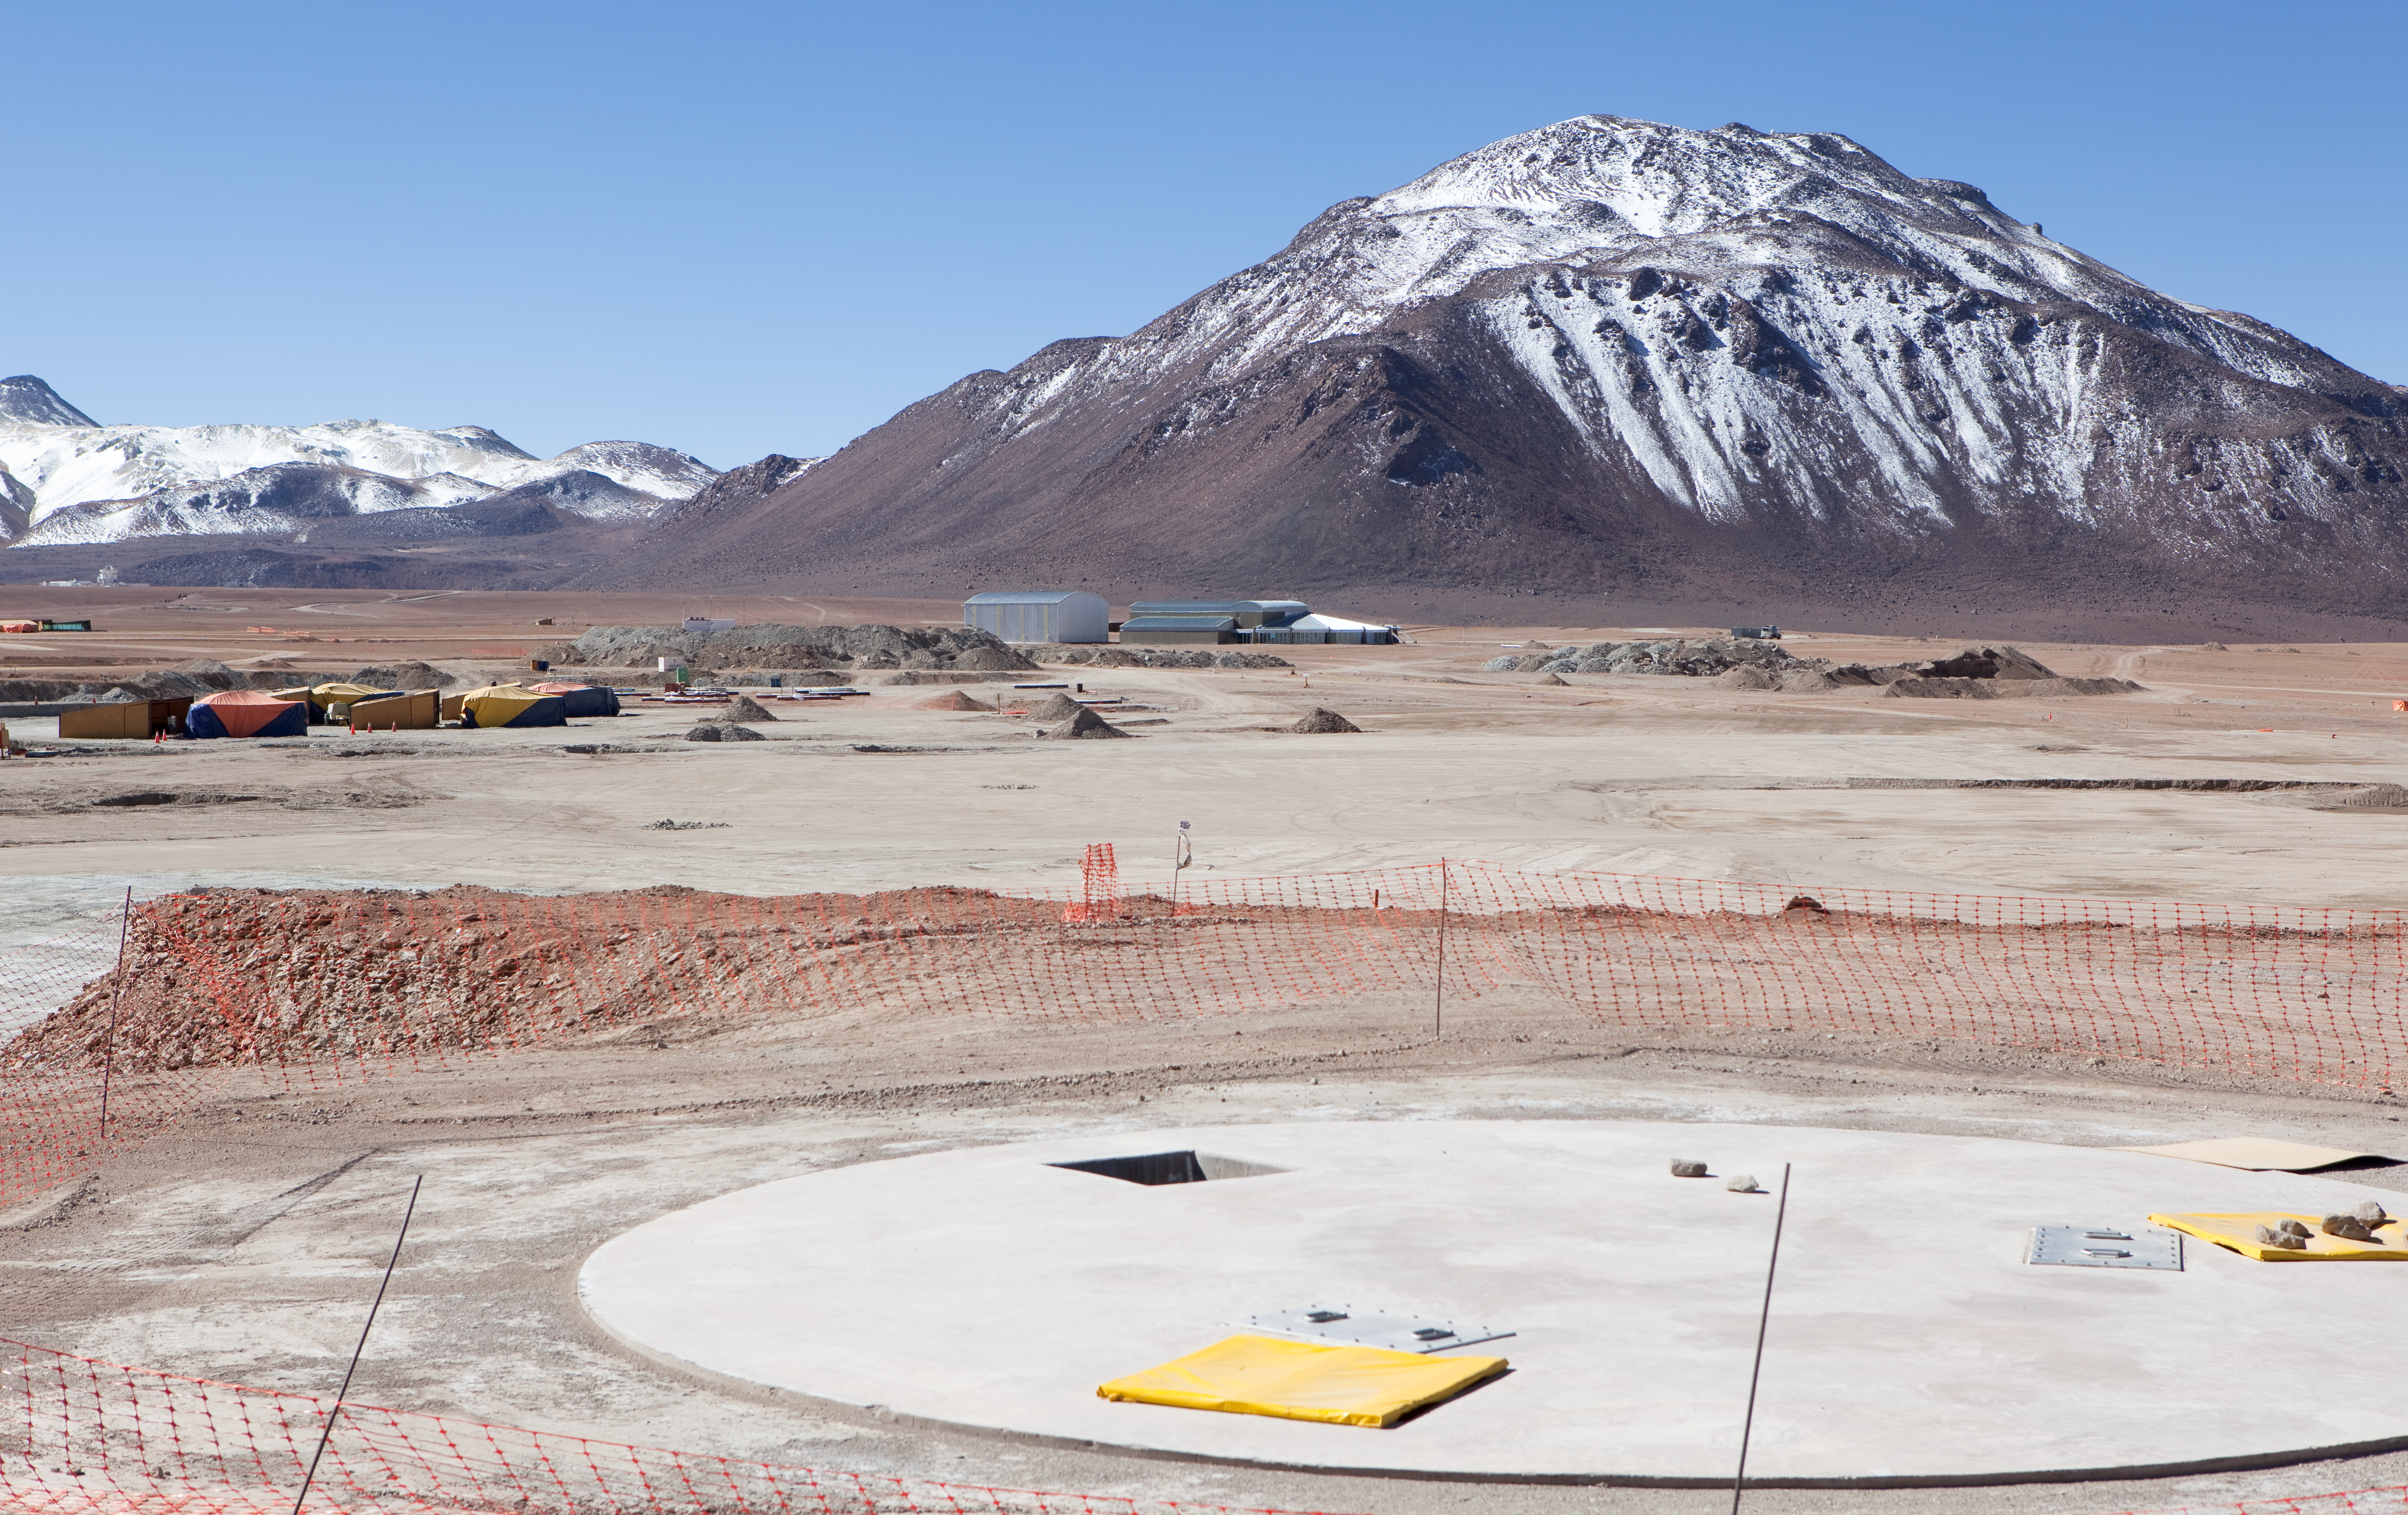

ALMA antenna docking pad

A view of an ALMA antenna docking pad, looking toward the central configuration area. The AOS building can be seen in the background. Image taken in March 2009.

Credit: ALMA (ESO/NAOJ/NRAO)